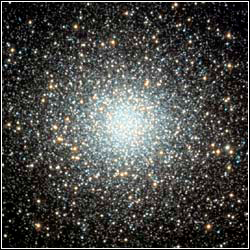

Globular Cluster M5

Credit: Sally and Curt King/Adam Block/NOAO/AURA/NSF